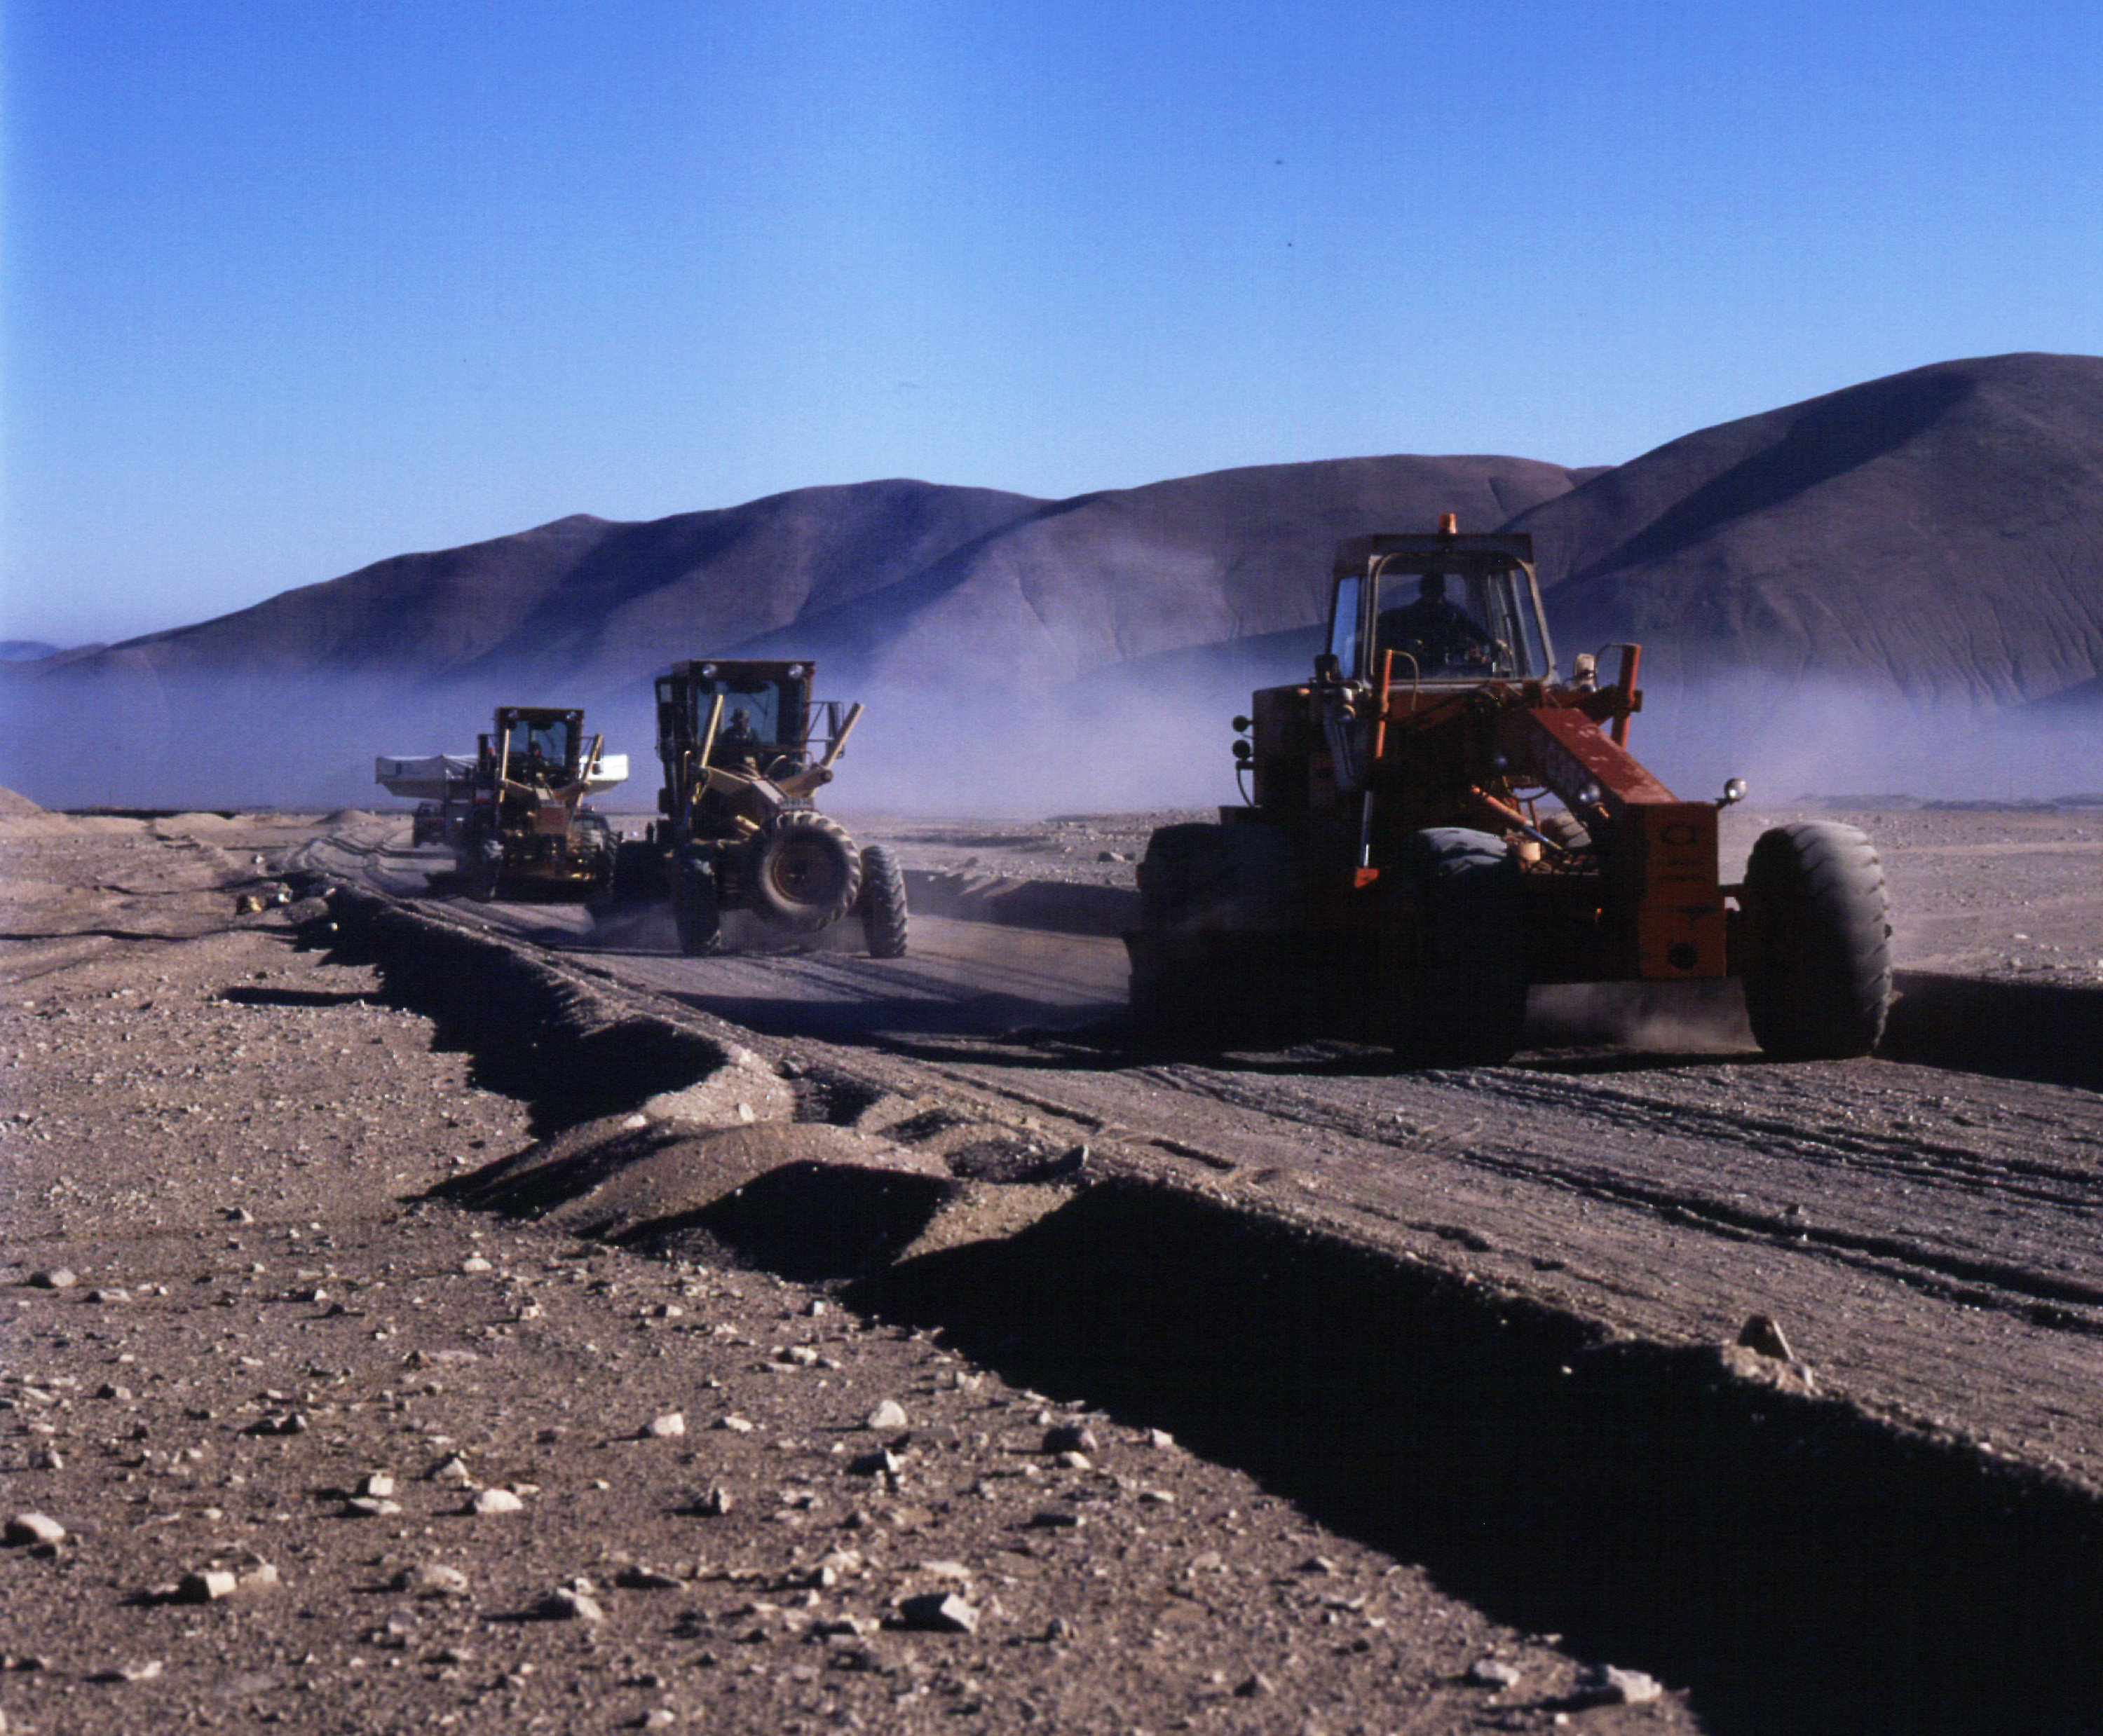

On the Old Panamericana on the way to Paranal

Following a night stop at the point at the `Old Panamericana' turn-off and leaving the early morning fog behind, the convoy moves on towards Paranal. It is escorted by caterpillars that make sure that the gravel road presents no dangerous obstacles for the fragile load.

Credit: ESO